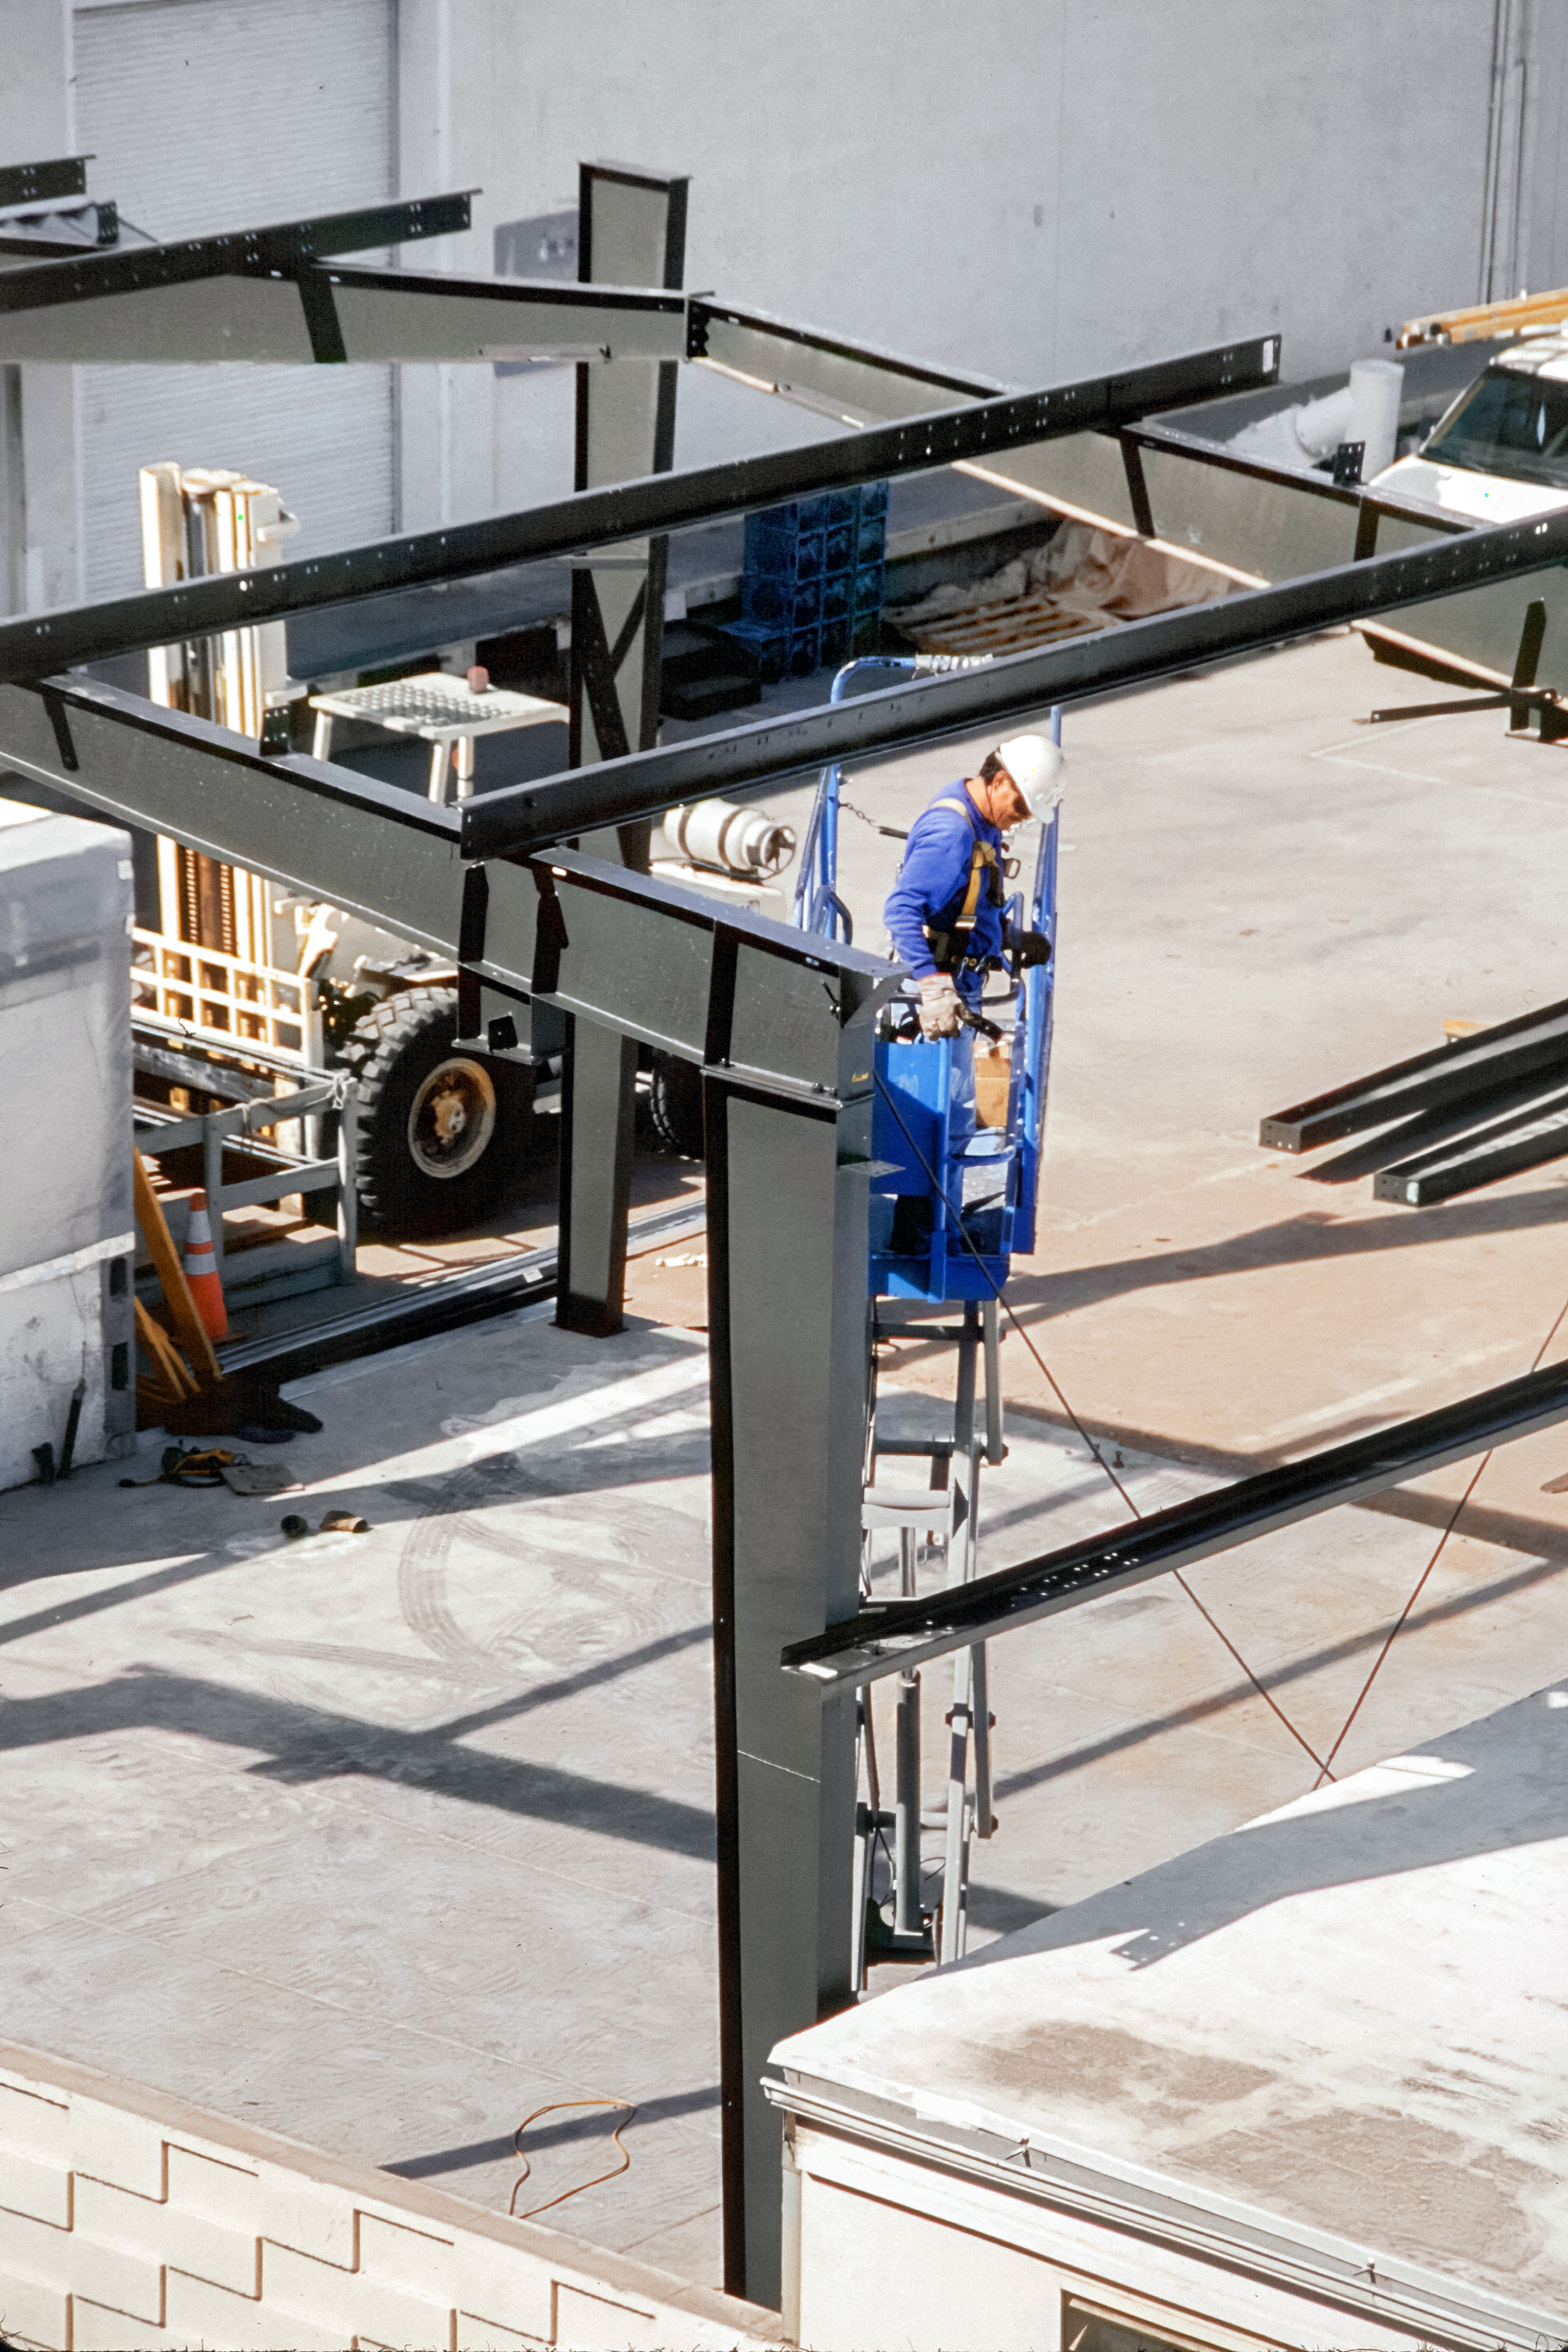

Constructing a New Building

A member of the construction team (wearing blue) works on the supports that will eventually become the skeleton of the Flex Rig Building at the Tucson Headquarters of NOIRLab, then known as the National Optical Astronomy Observatory (NOAO). This image was taken in June 2002.

Credit: NOIRLab